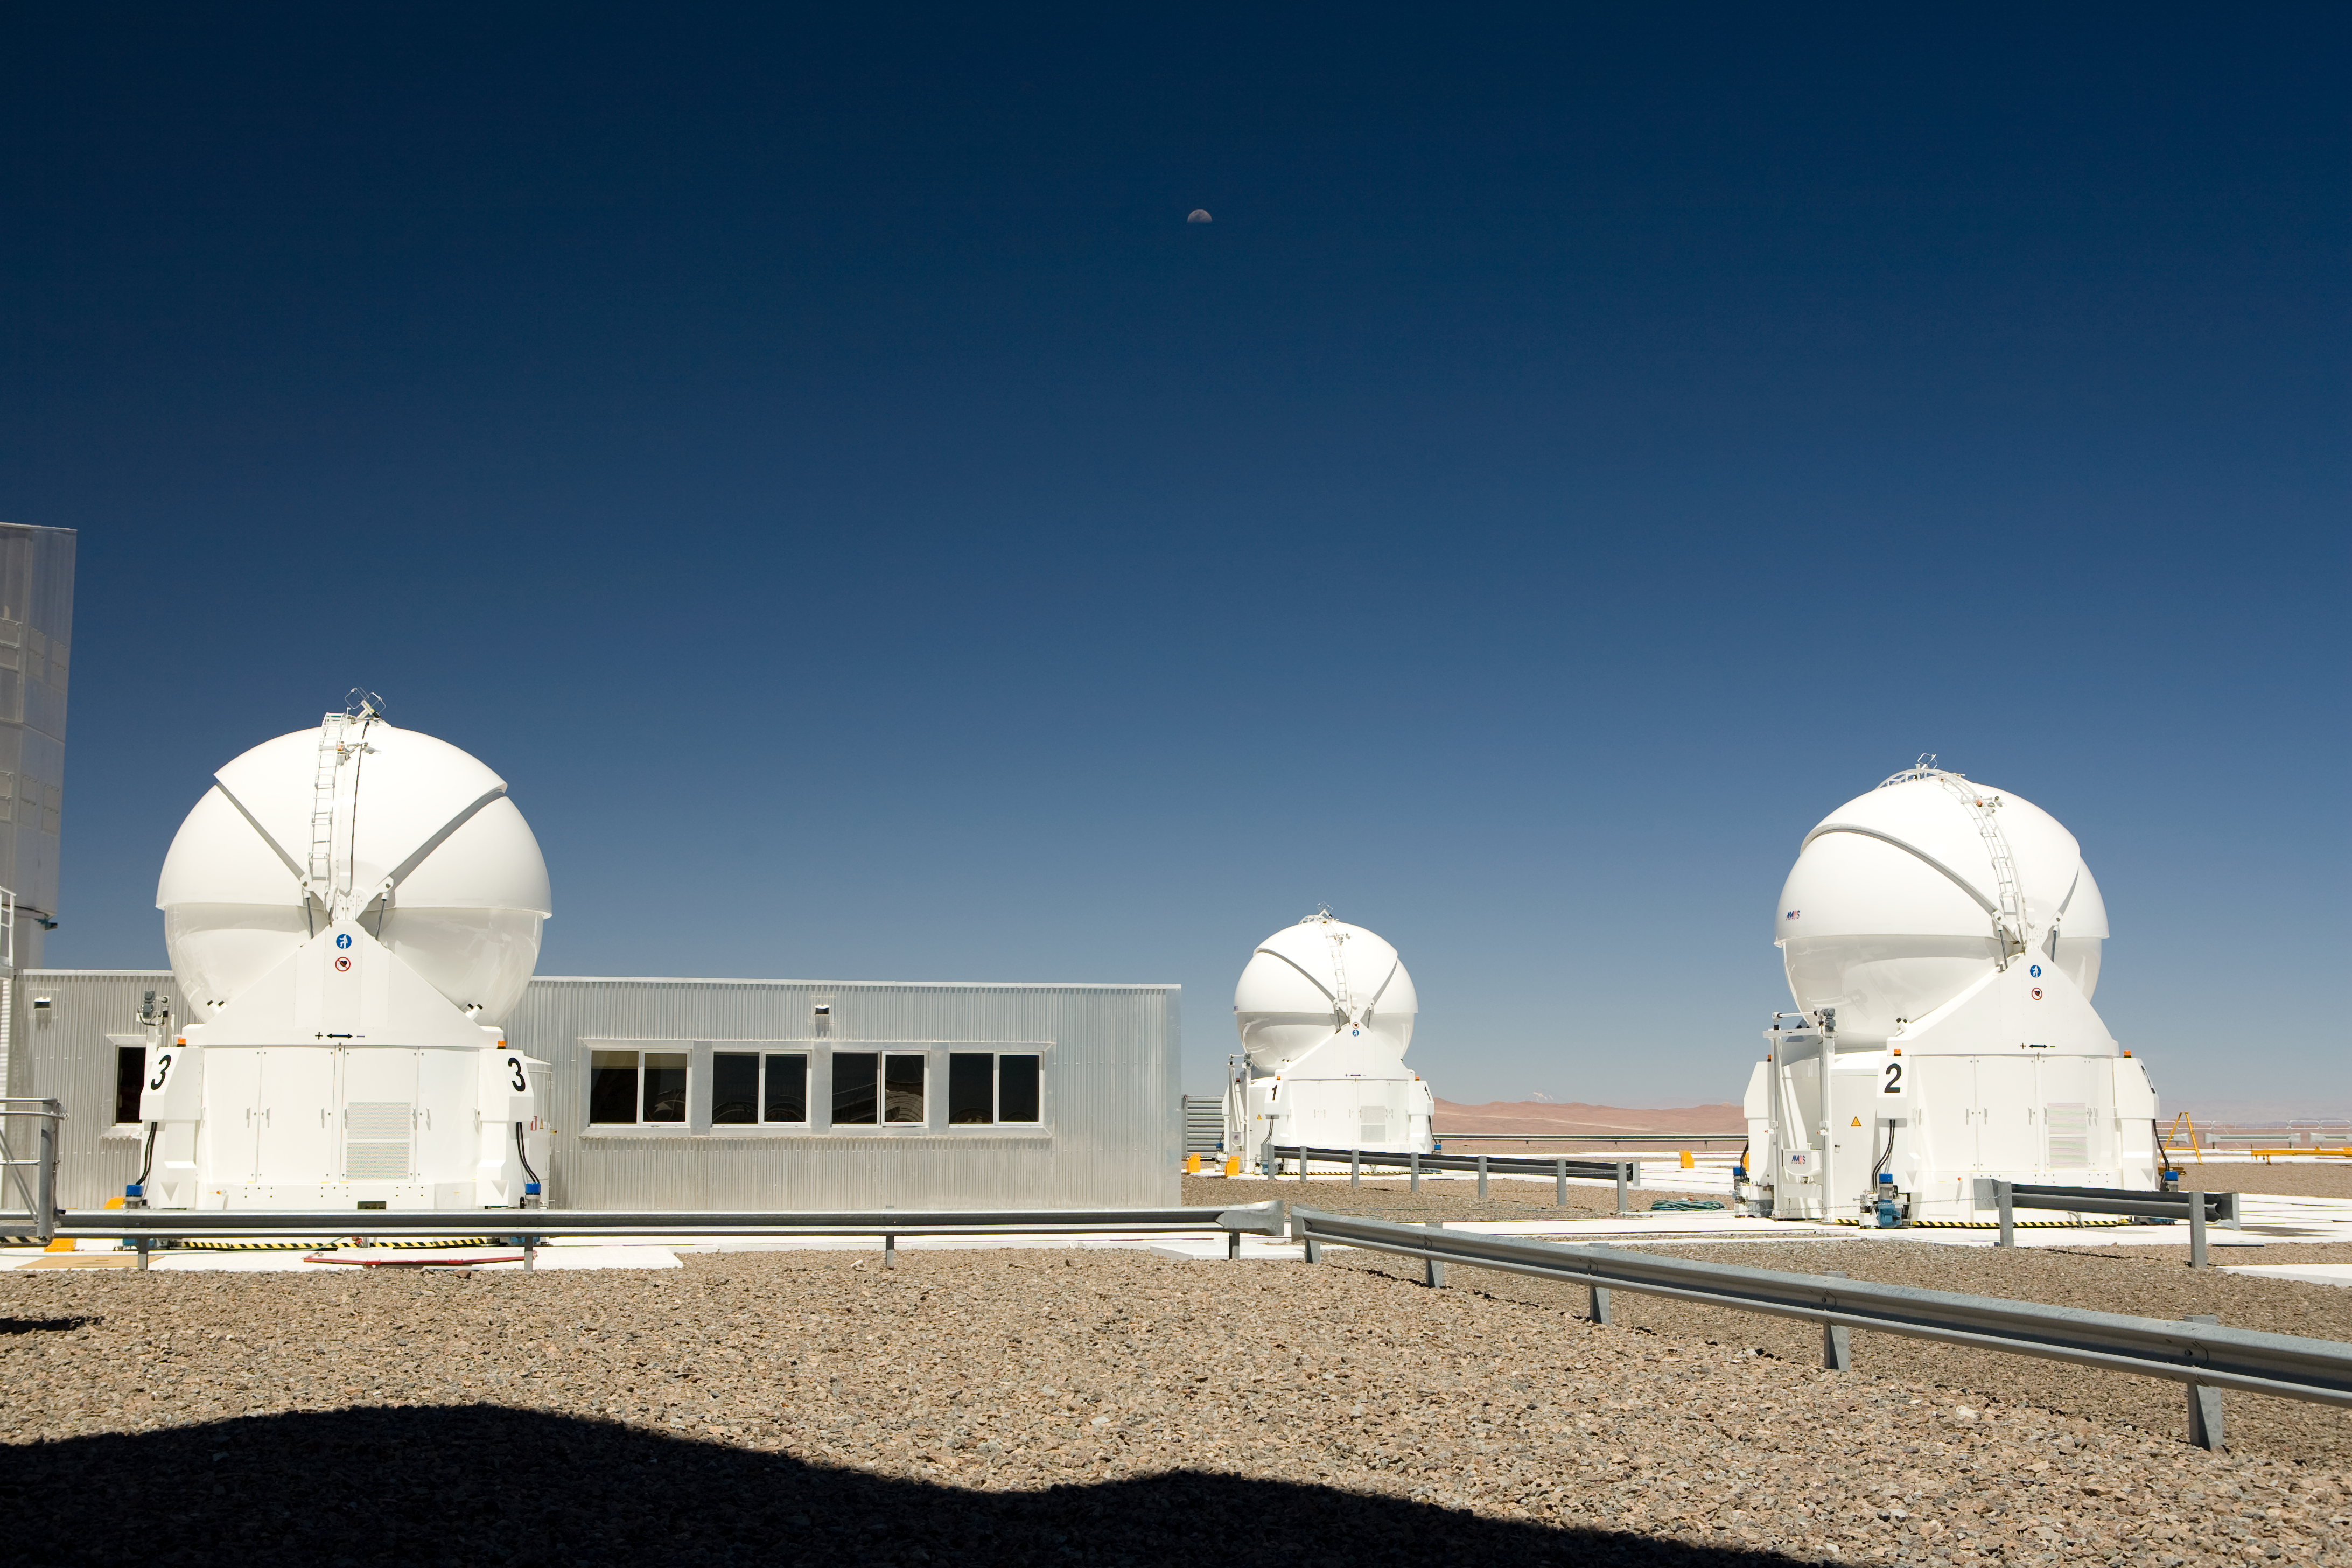

Three Auxiliary Telescopes and VLTI building

Three Auxiliary Telescopes on the Paranal platform, close to the VLTI building hosting the interferometric instruments.

Credit: ESO/H.H.Heyer